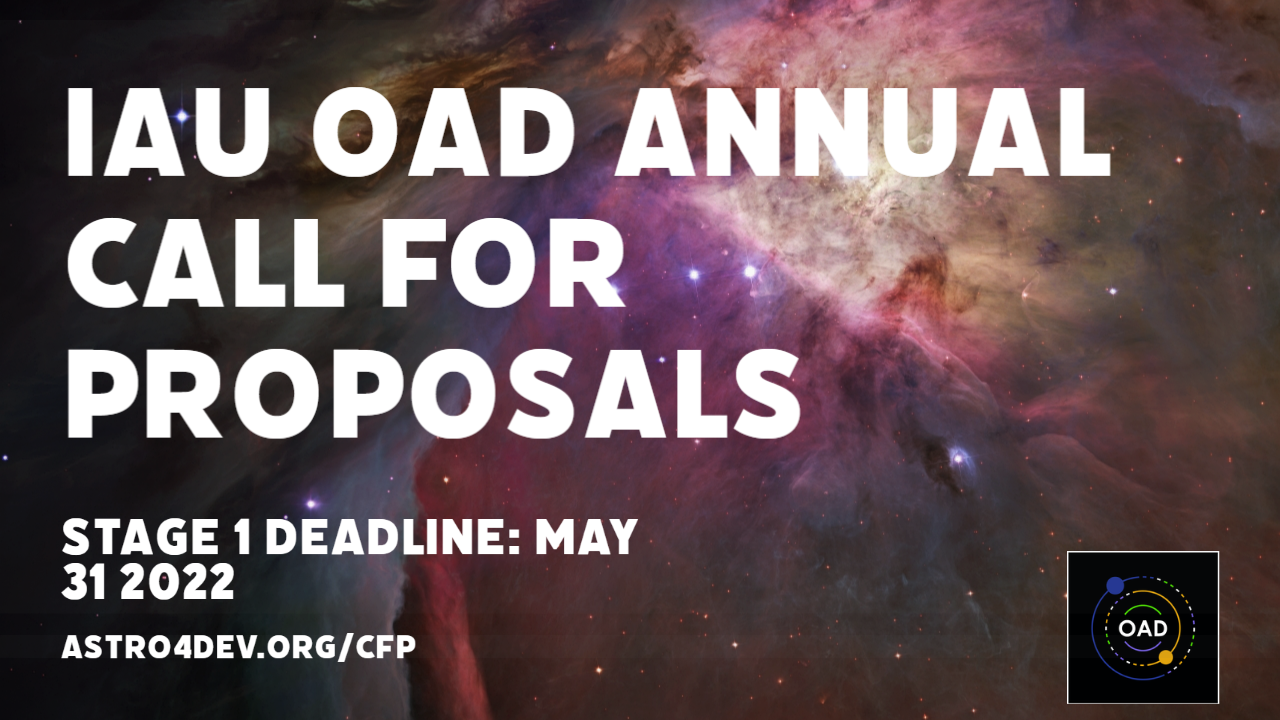

Banner for OAO 2022 Call for Proposals

Banner for OAO 2022 Call for Proposals.

Credit: OAD/IAU